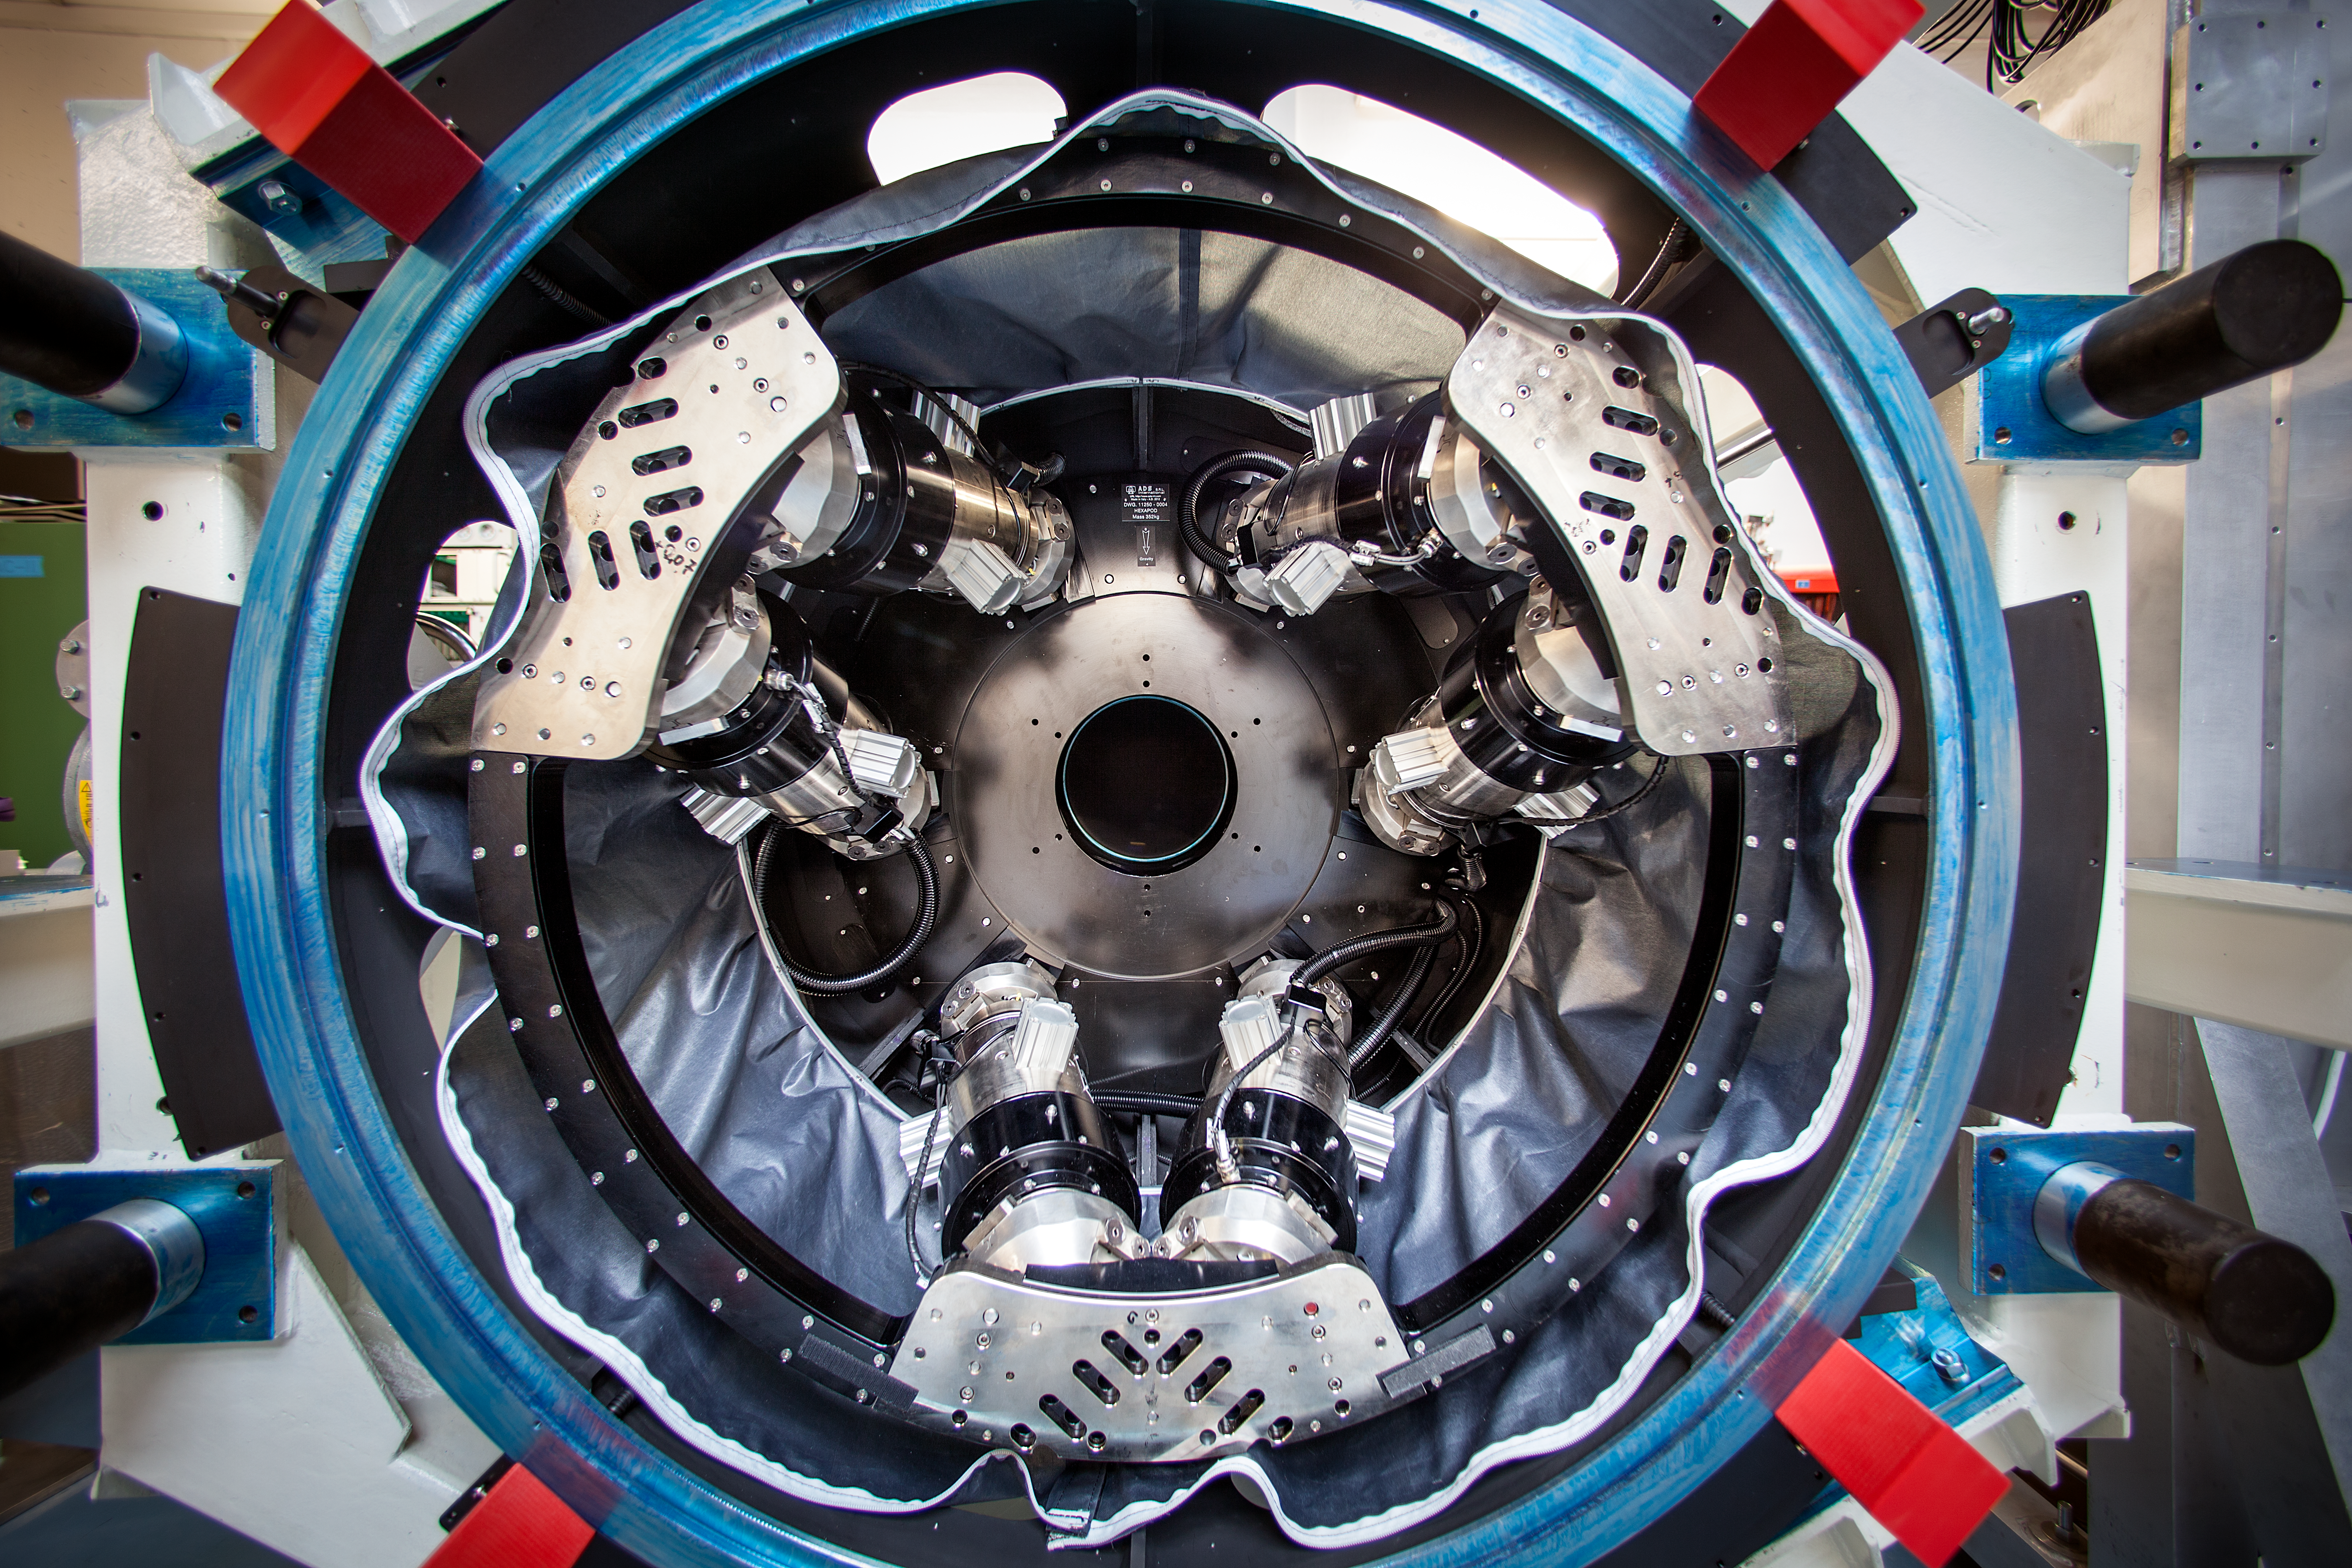

VLT DSM

The VLT's thin deformable secondary mirror

Credit: ESO